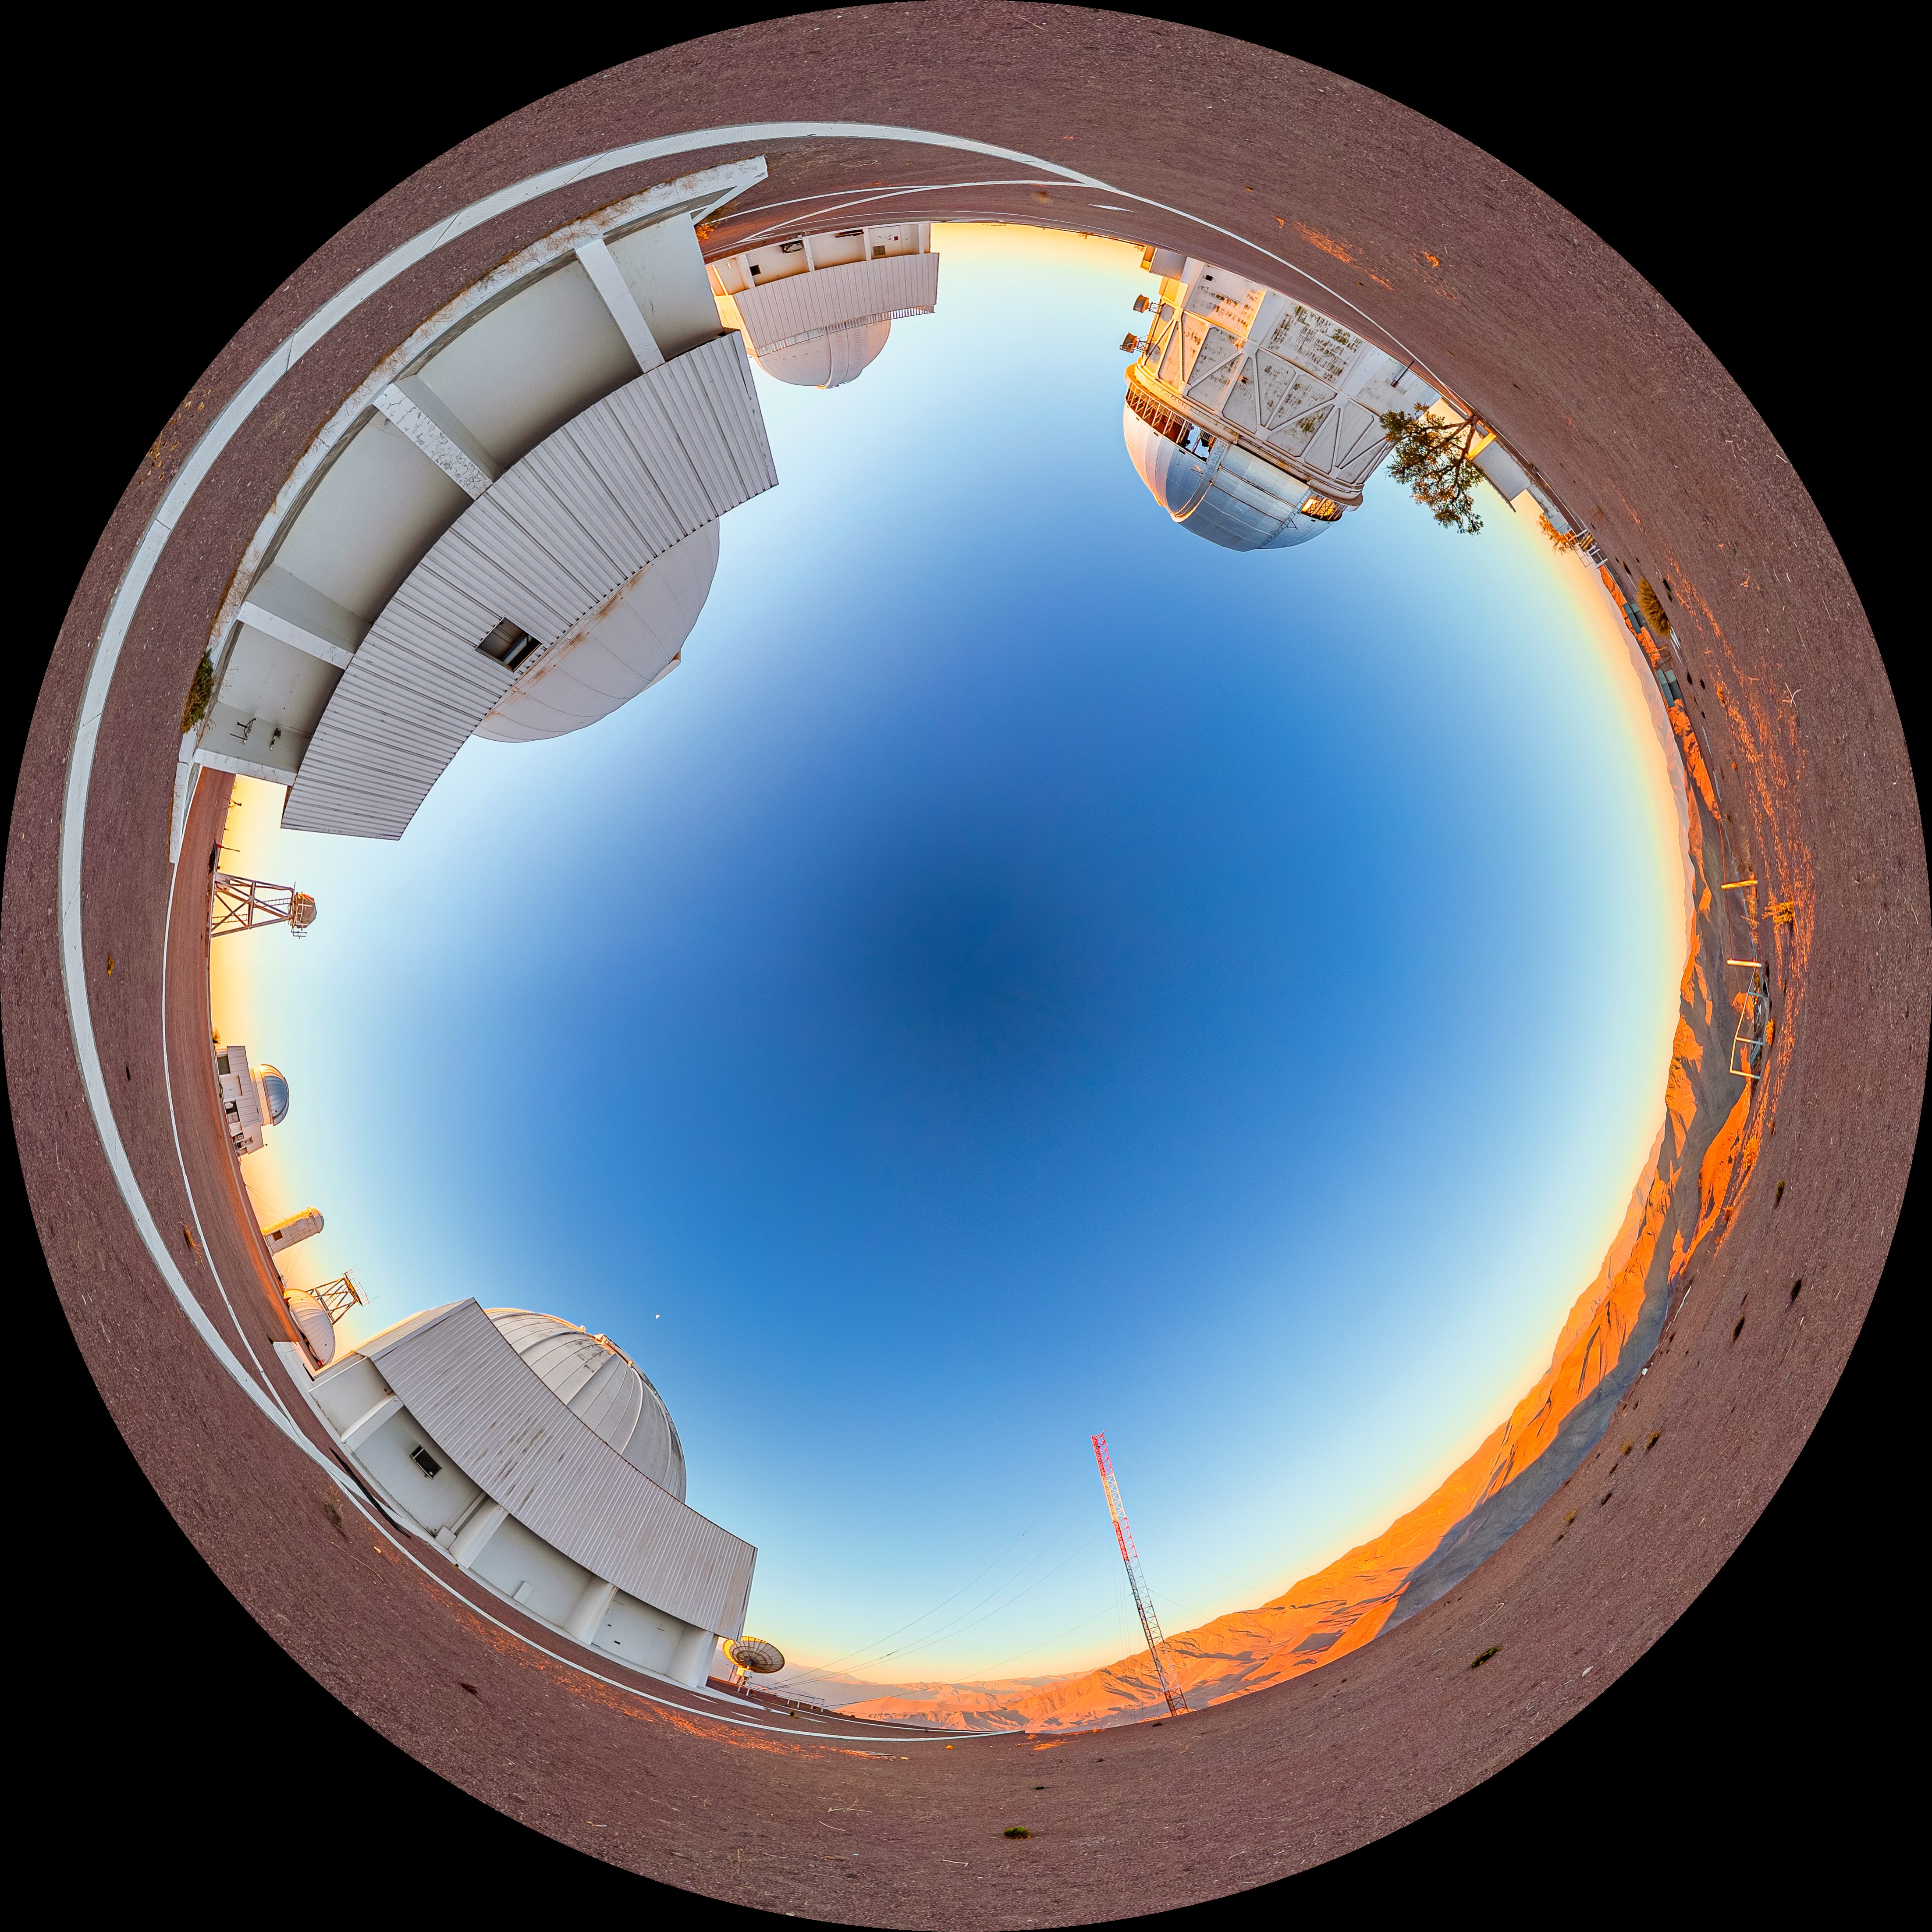

Víctor M. Blanco 4-meter Telescope Fulldome

A fulldome view of the Víctor M. Blanco 4-meter Telescope at Cerro Tololo Inter-American Observatory (CTIO).

A 360 panorama version of this image can be found here.

Credit: CTIO/NOIRLab/NSF/AURA/T. Matsopoulos